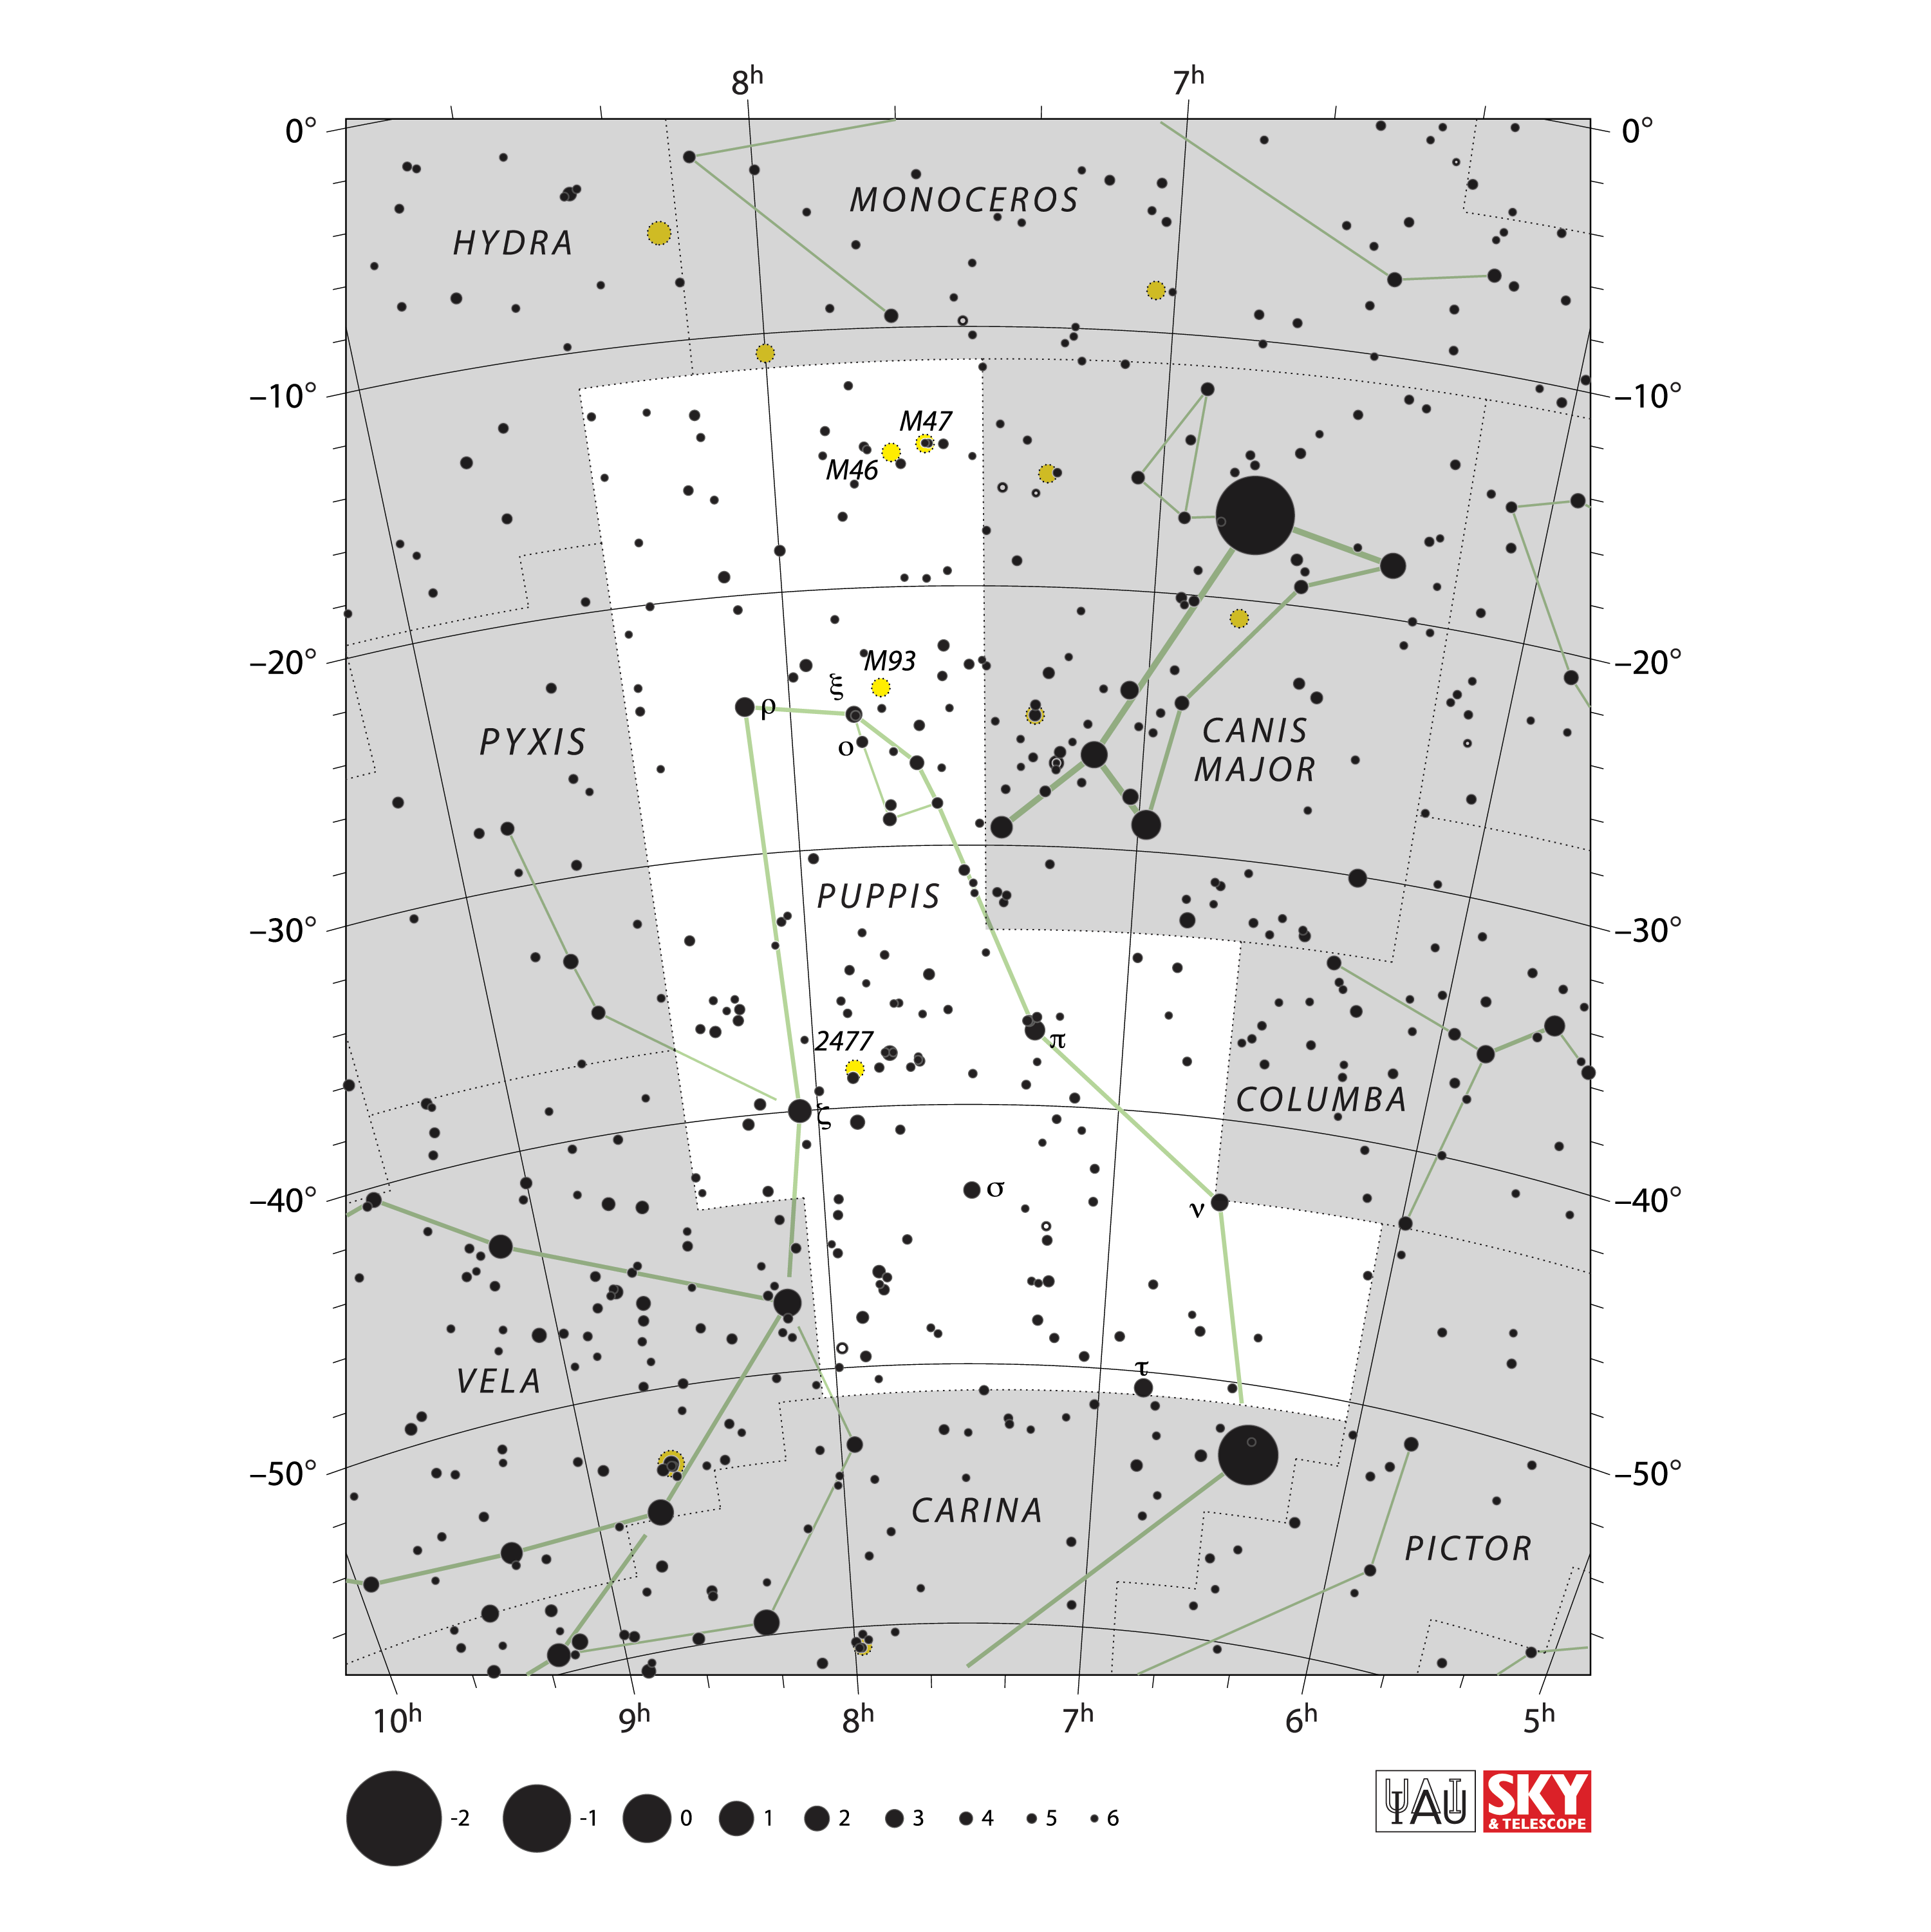

Puppis

Credit: IAU and Sky & Telescope